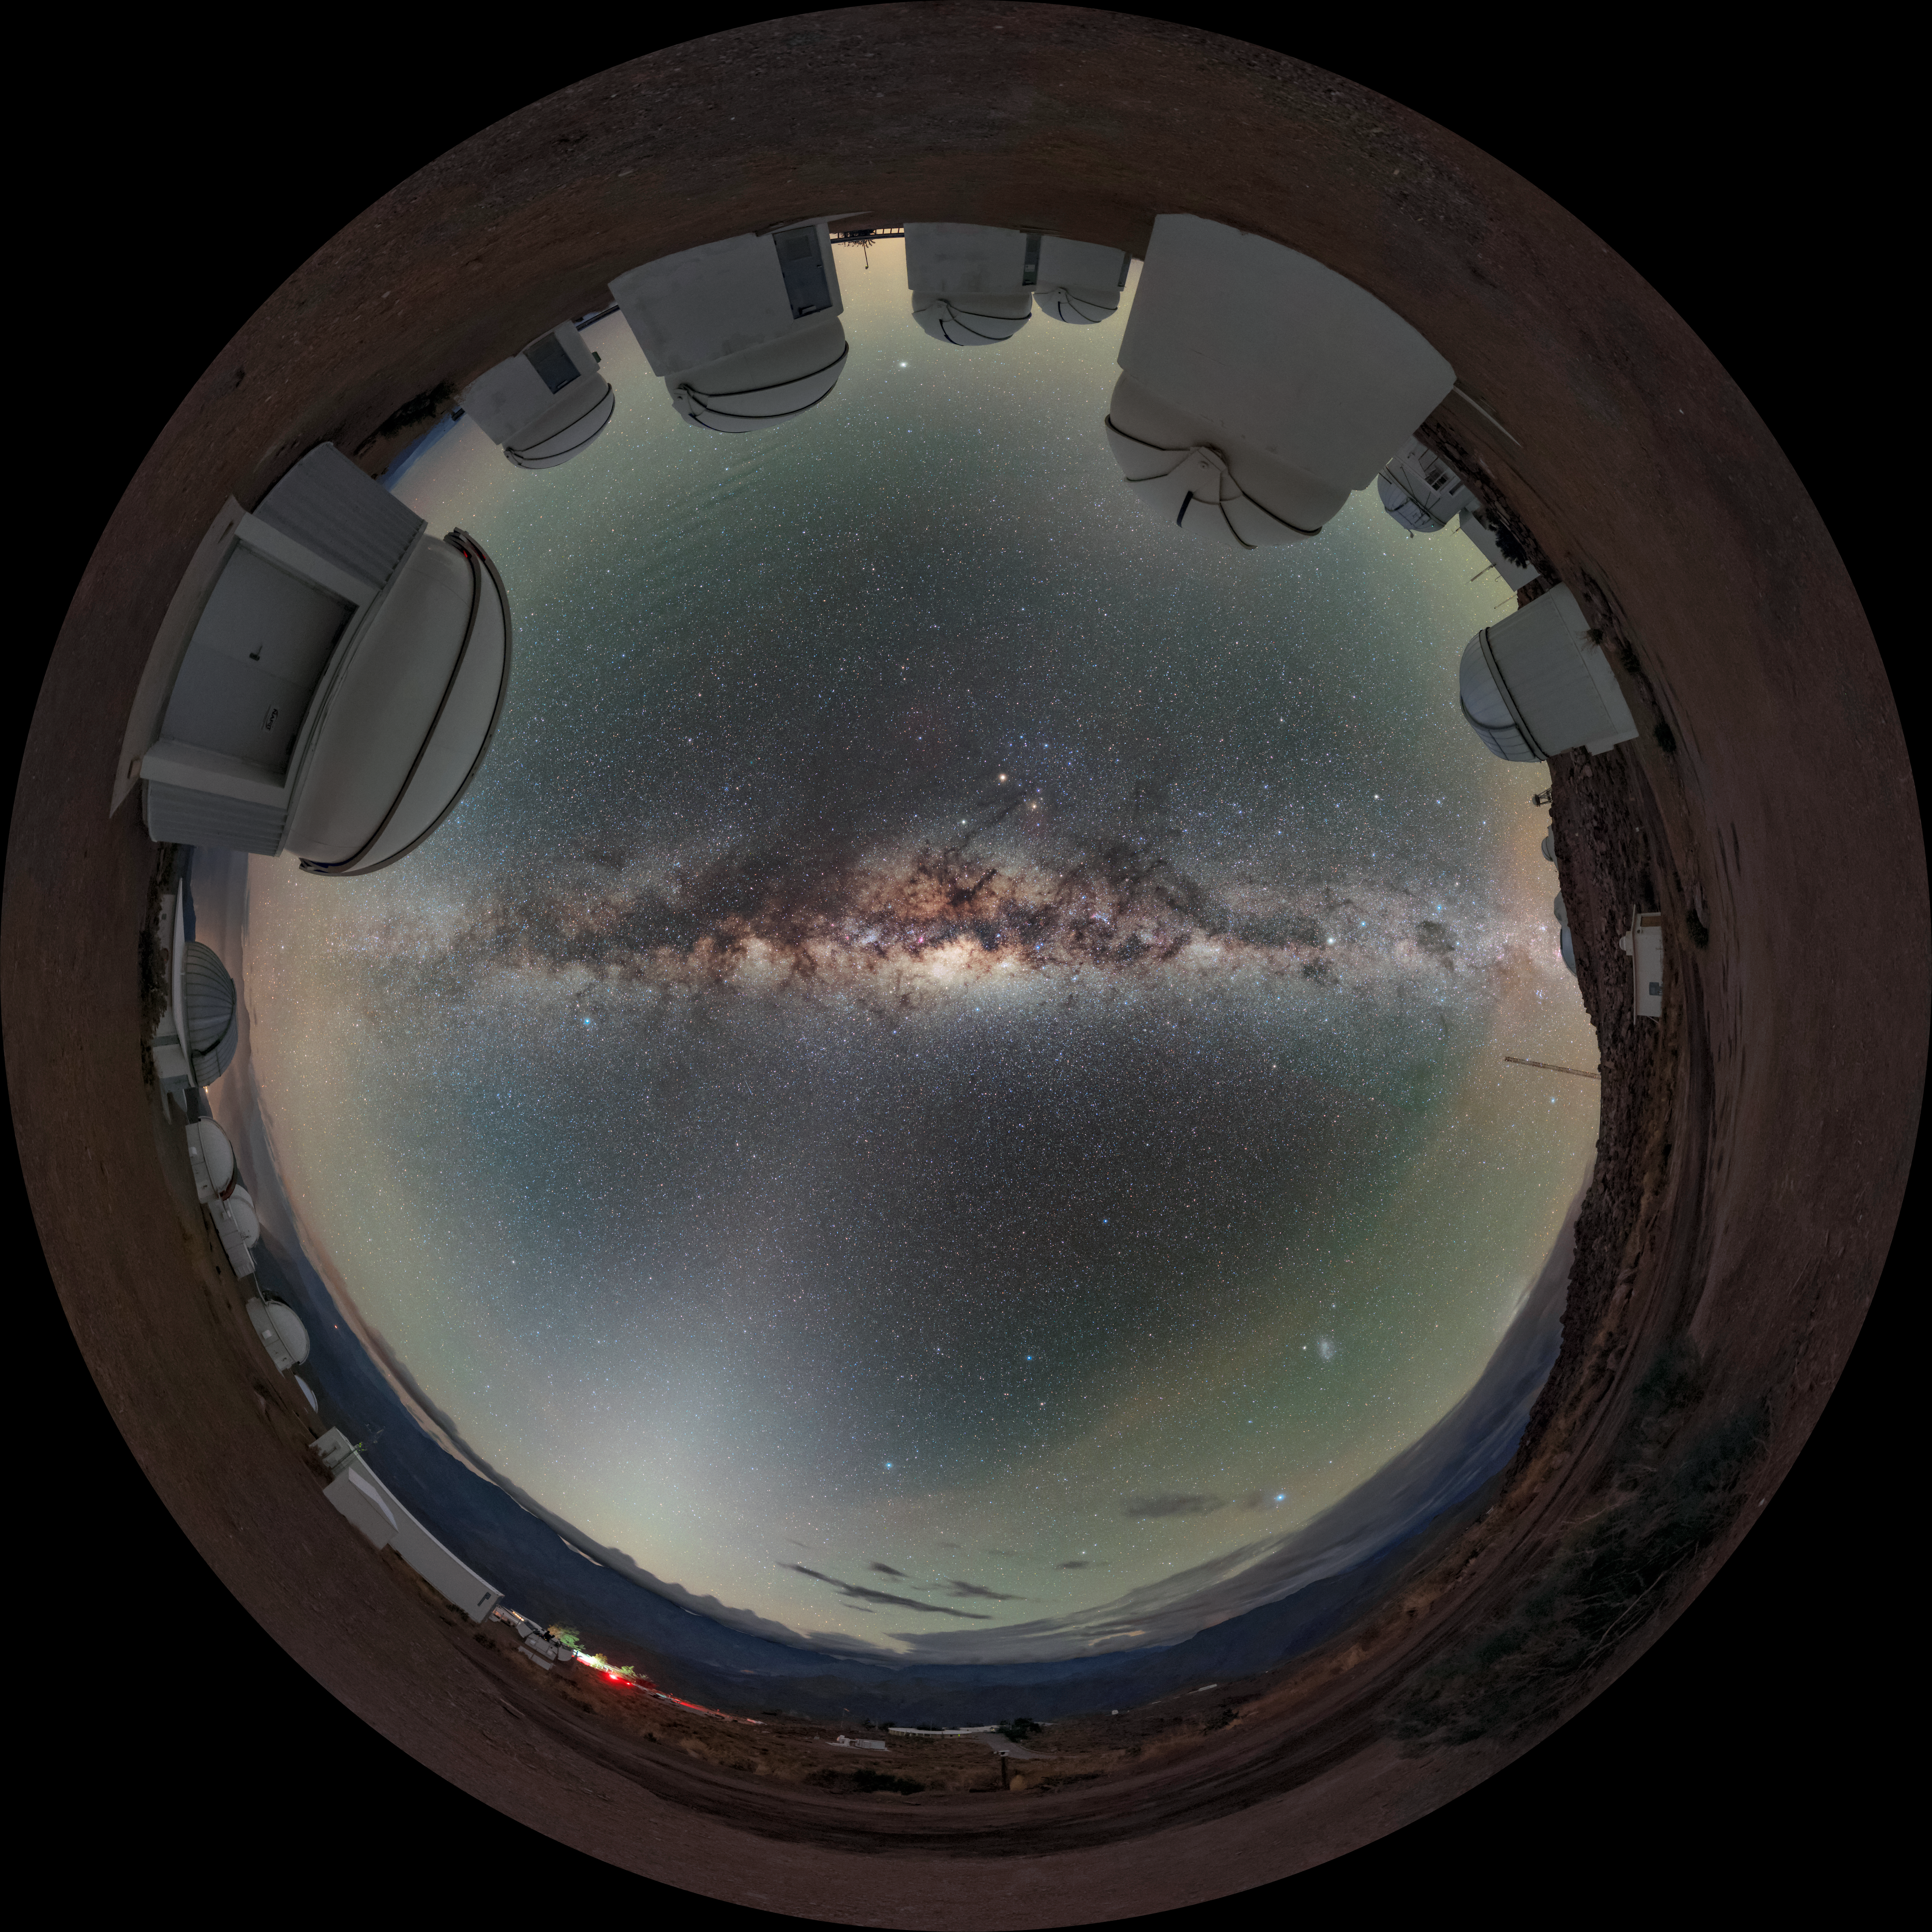

Wraparound Observatory

This Image of the Week features Cerro Tololo Inter-American Observatory (CTIO), a Program of NSF NOIRLab, although not in an orientation that you might easily recognize. Several of the telescopes at CTIO are wrapped around the edge of the image, while the Milky Way shines with spectacular clarity through the center of the image, looking like a reflection in a pool of water. In fact, this image’s seemingly gravity-bending distortion is due to a specialized camera lens used by the photographer, known as a fisheye lens. These lenses provide an extreme wide-angle view. With one, the photographer can capture an ultra-wide panoramic image that appears to wrap around a central point, as seen here.

Credit: CTIO/NOIRLab/NSF/AURA/B. Tafreshi